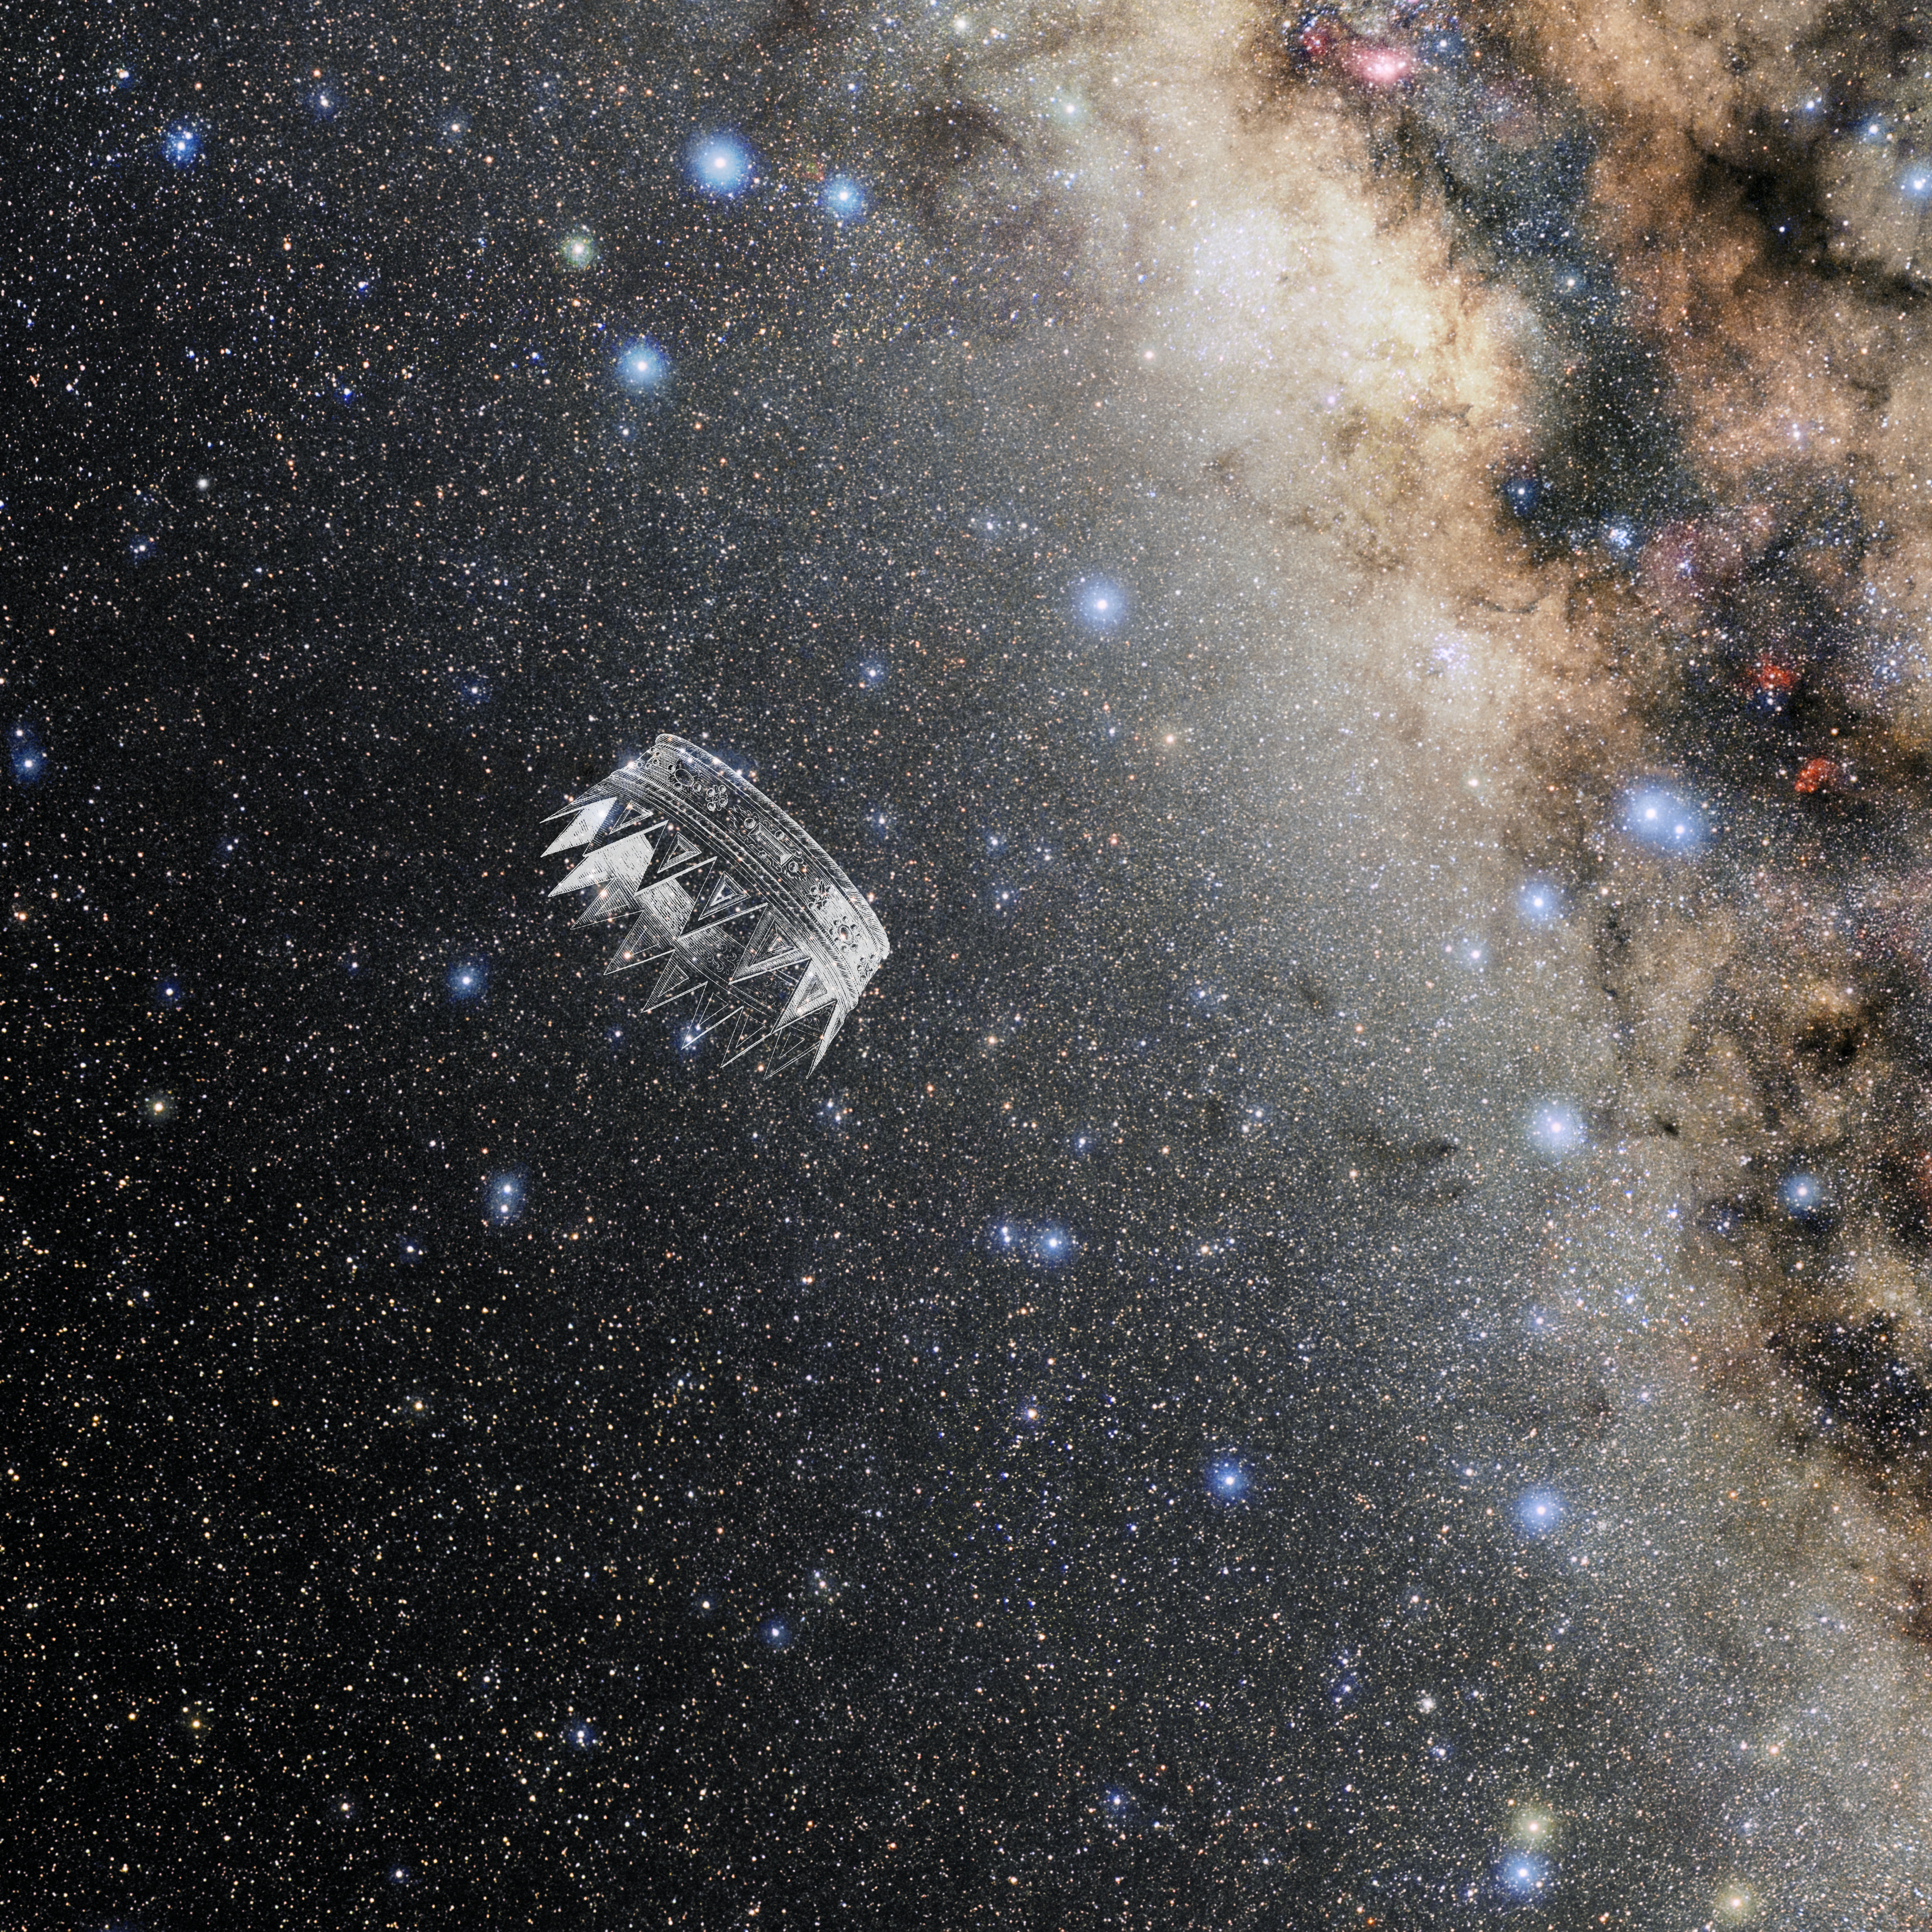

Corona Australis with Hevelius Drawing

Photo of the constellation Corona Australis from NOIRLab's 88 Constellations project showing Johannes Hevelius drawing of the constellation in Uranographia, his celestial catalogue in 1690.
Here is the version with the constellation 'stick figure' and here the unannotated version.

Credit: E. Slawik/NOIRLab/NSF/AURA/M. Zamani/J. Hevelius/NASA Universe of Learning/USNO/STScI